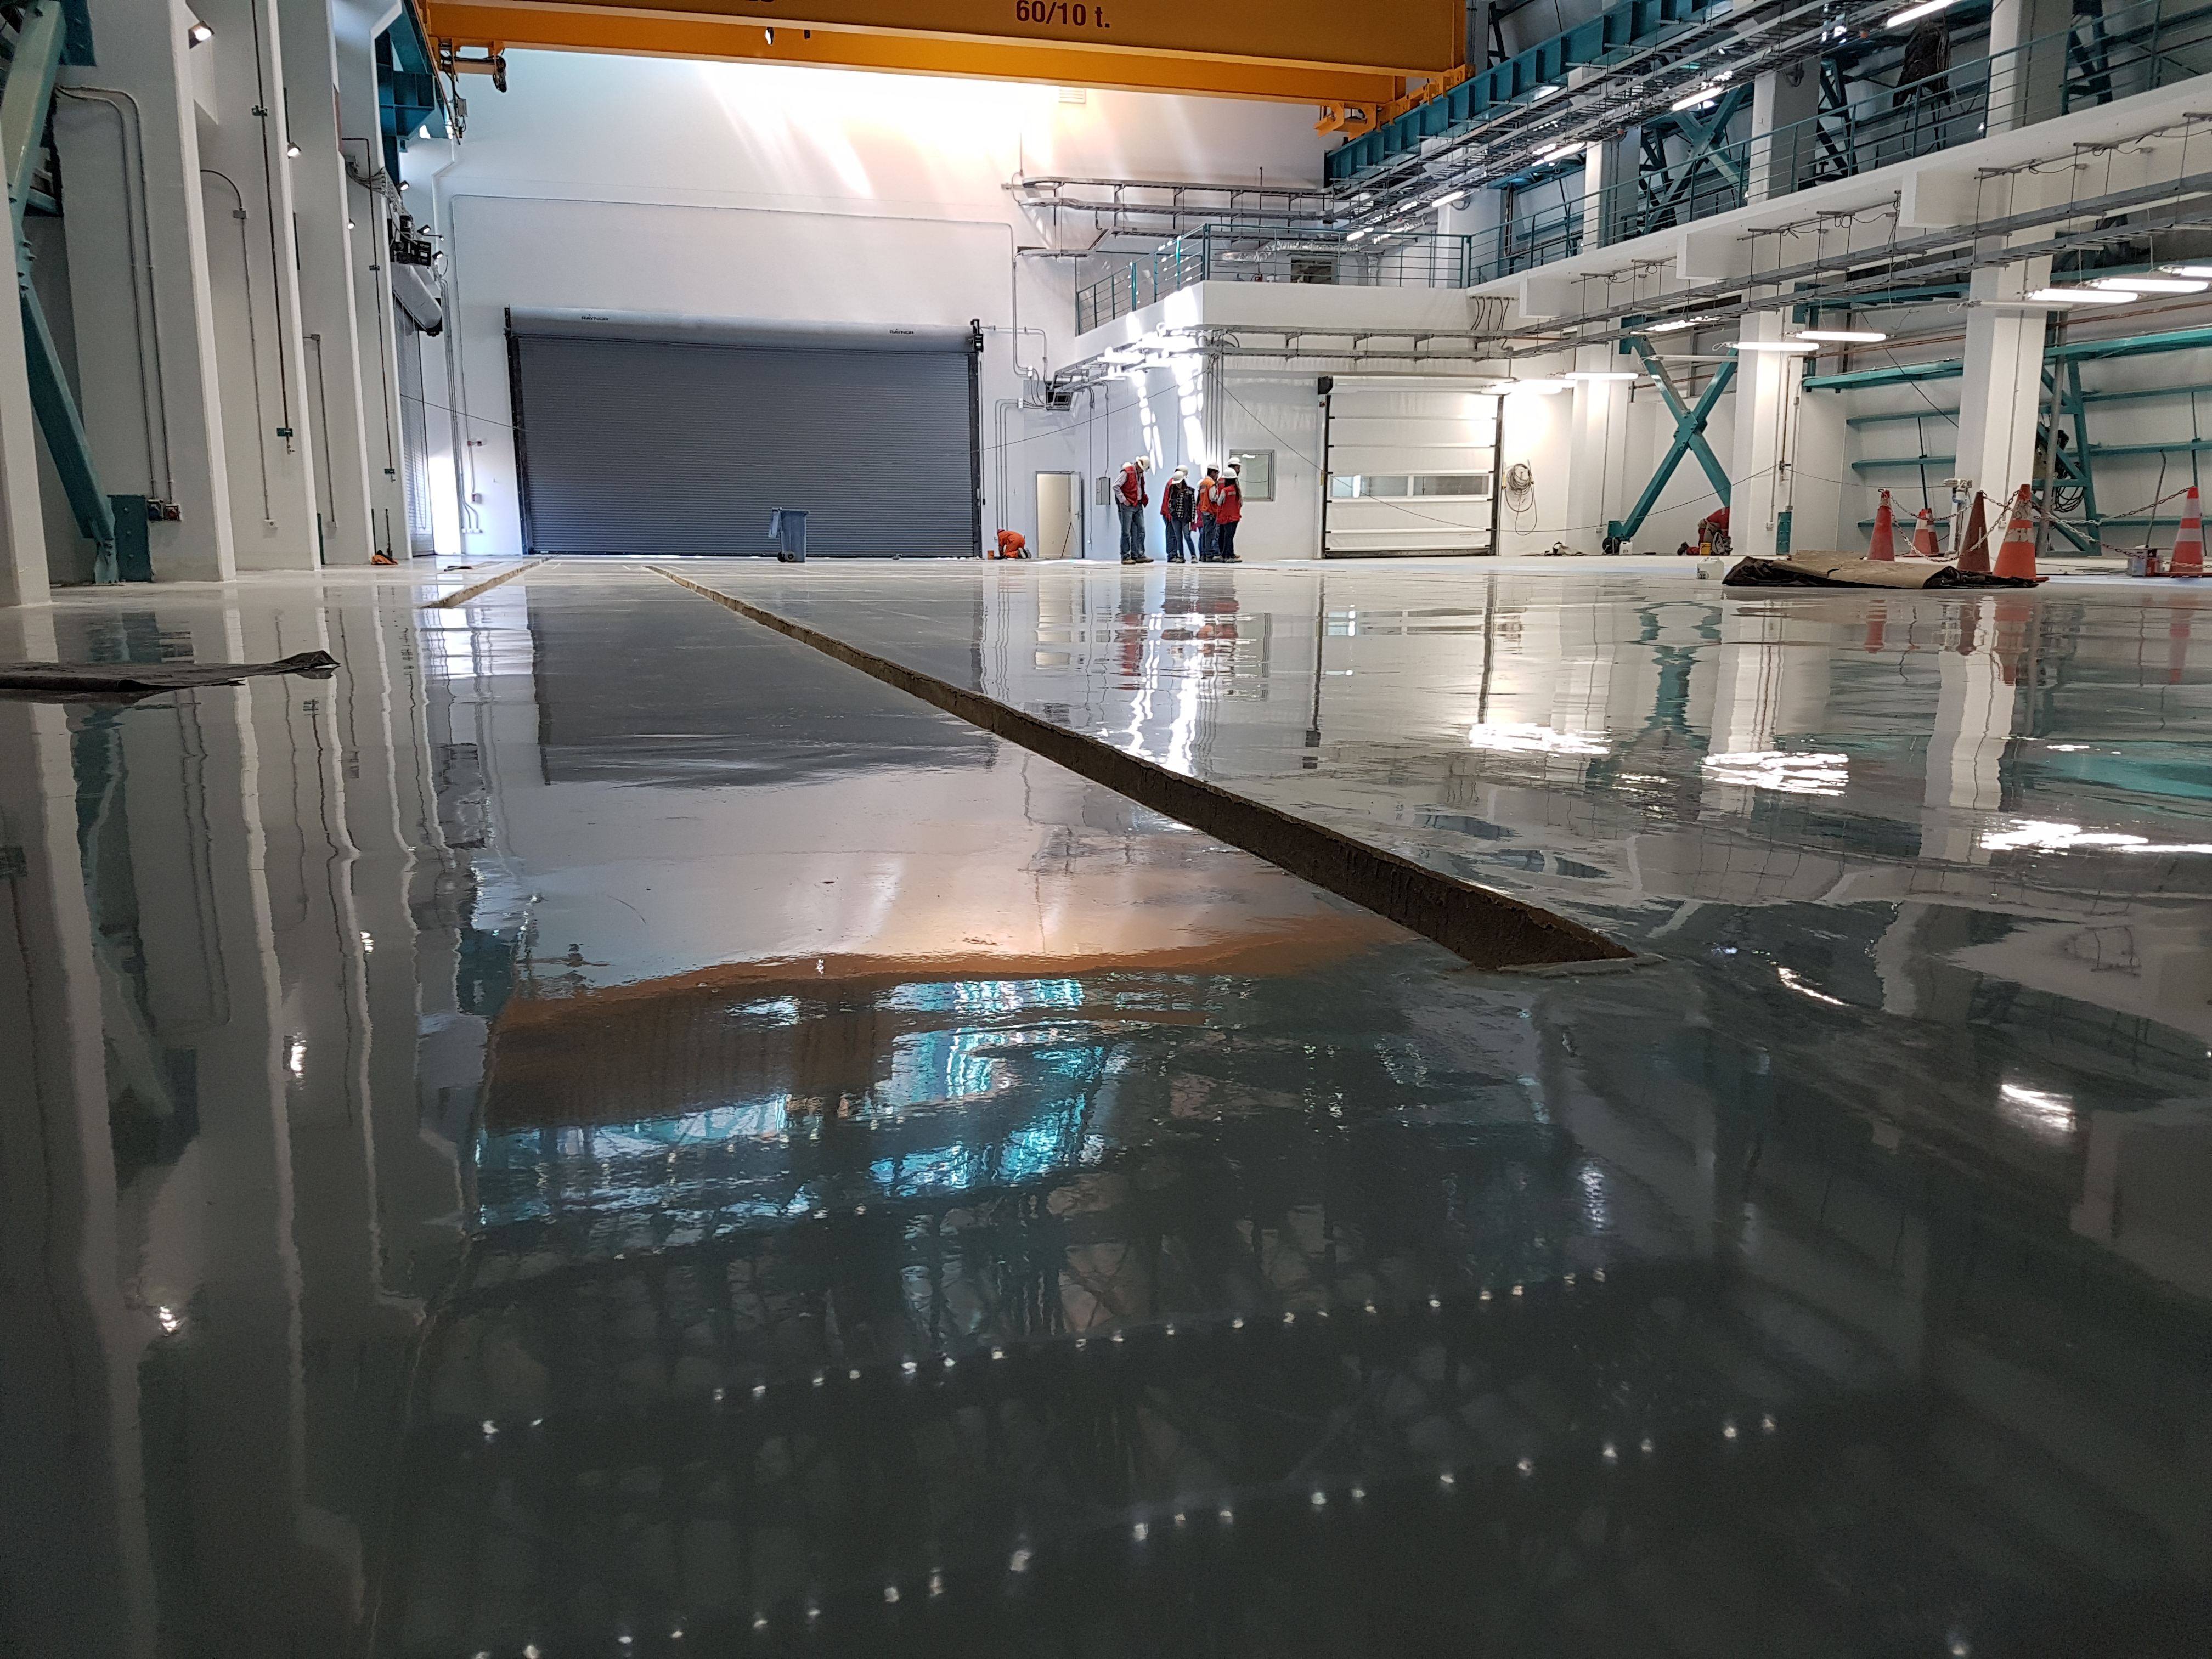

Construction Progress February 2018

View of Level 3 (looking north) showing the large roll-up door to enter the vertical lift. Steel rails will be embedded into the trenches shown in the foreground to move the coating plant vessels and the Primary/Tertiary Mirror (M1M3) cart.

Credit: Rubin Observatory/NSF/AURA